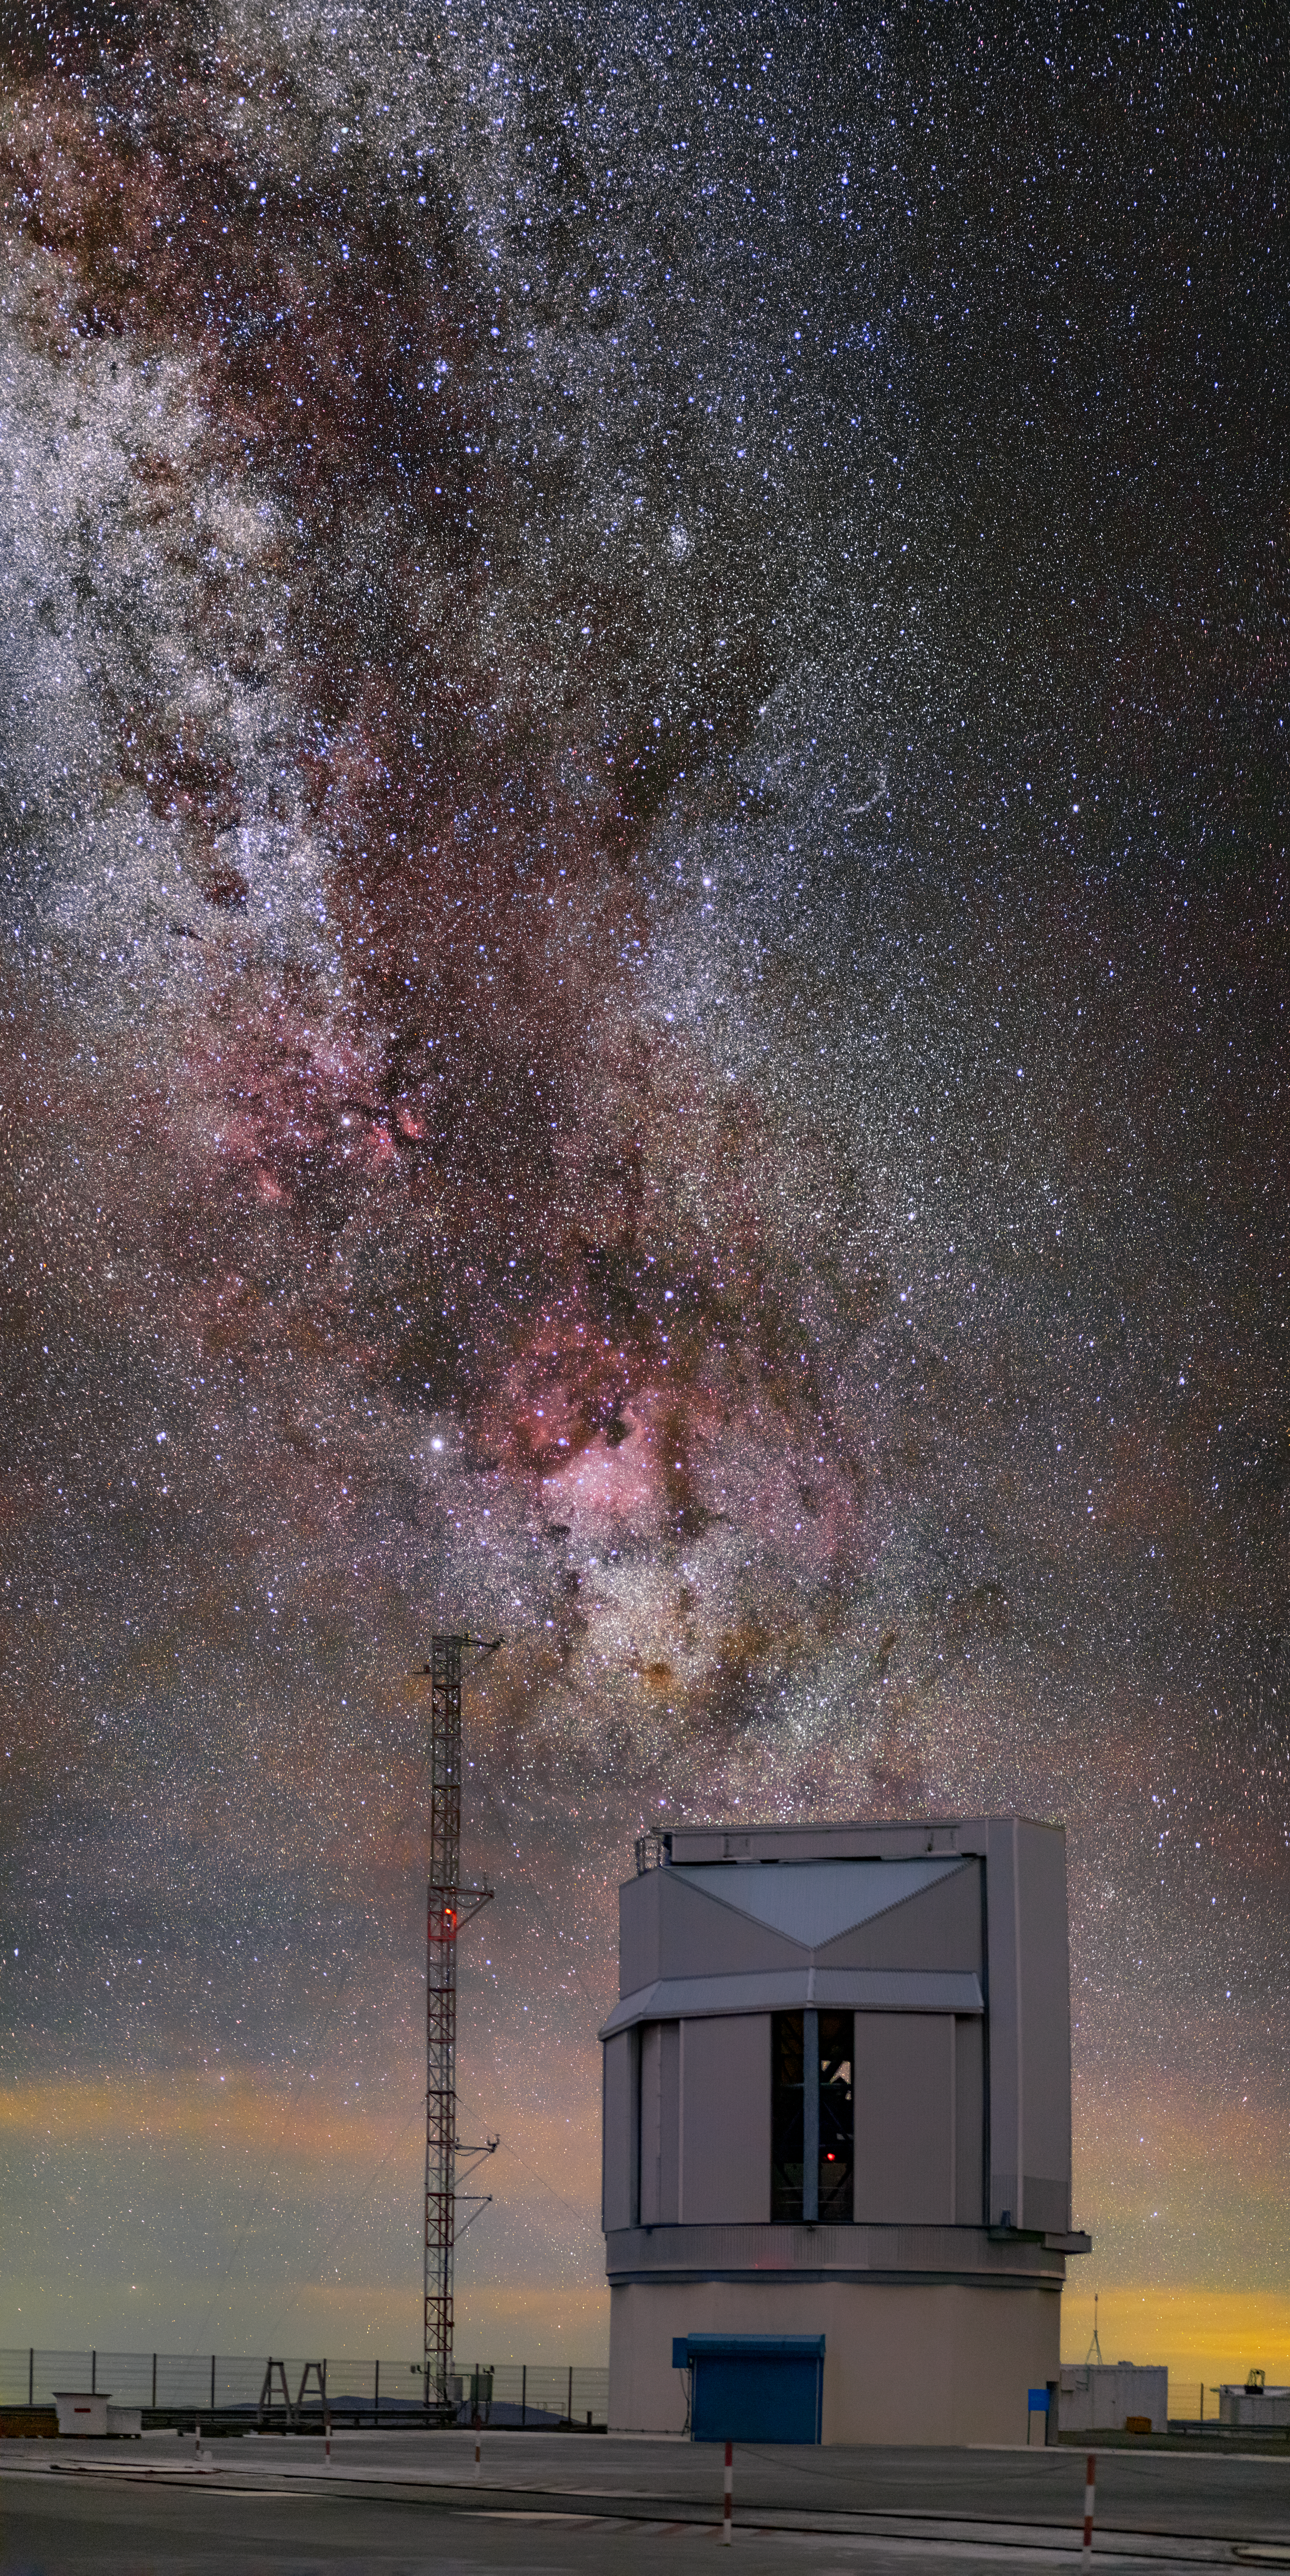

A silent sentinel

Like a silent sentinel, ESO’s VLT Survey Telescope (VST) stands under the scattered stars of the Milky Way in this ethereal Picture of the Week.

The VST, which recently celebrated its 10th birthday, is located at ESO’s Paranal Observatory along with its namesake, the Very Large Telescope (VLT). However, the VST serves a very different purpose to the VLT. Rather than scrutinising small patches of the sky in great detail, it constantly scans much wider areas of the sky, mapping and cataloging celestial sources ranging from nearby stars to distant galaxies.

ESO’s Paranal Observatory, in Chile’s Atacama Desert, is an ideal location to carry out ground-based astronomy. It boasts over 300 clear nights per year and its remote location, far from light pollution, gives rise to skies that are dark enough to see the Milky Way in the stunning detail captured in this image.

Credit: ESO/M. Zamani